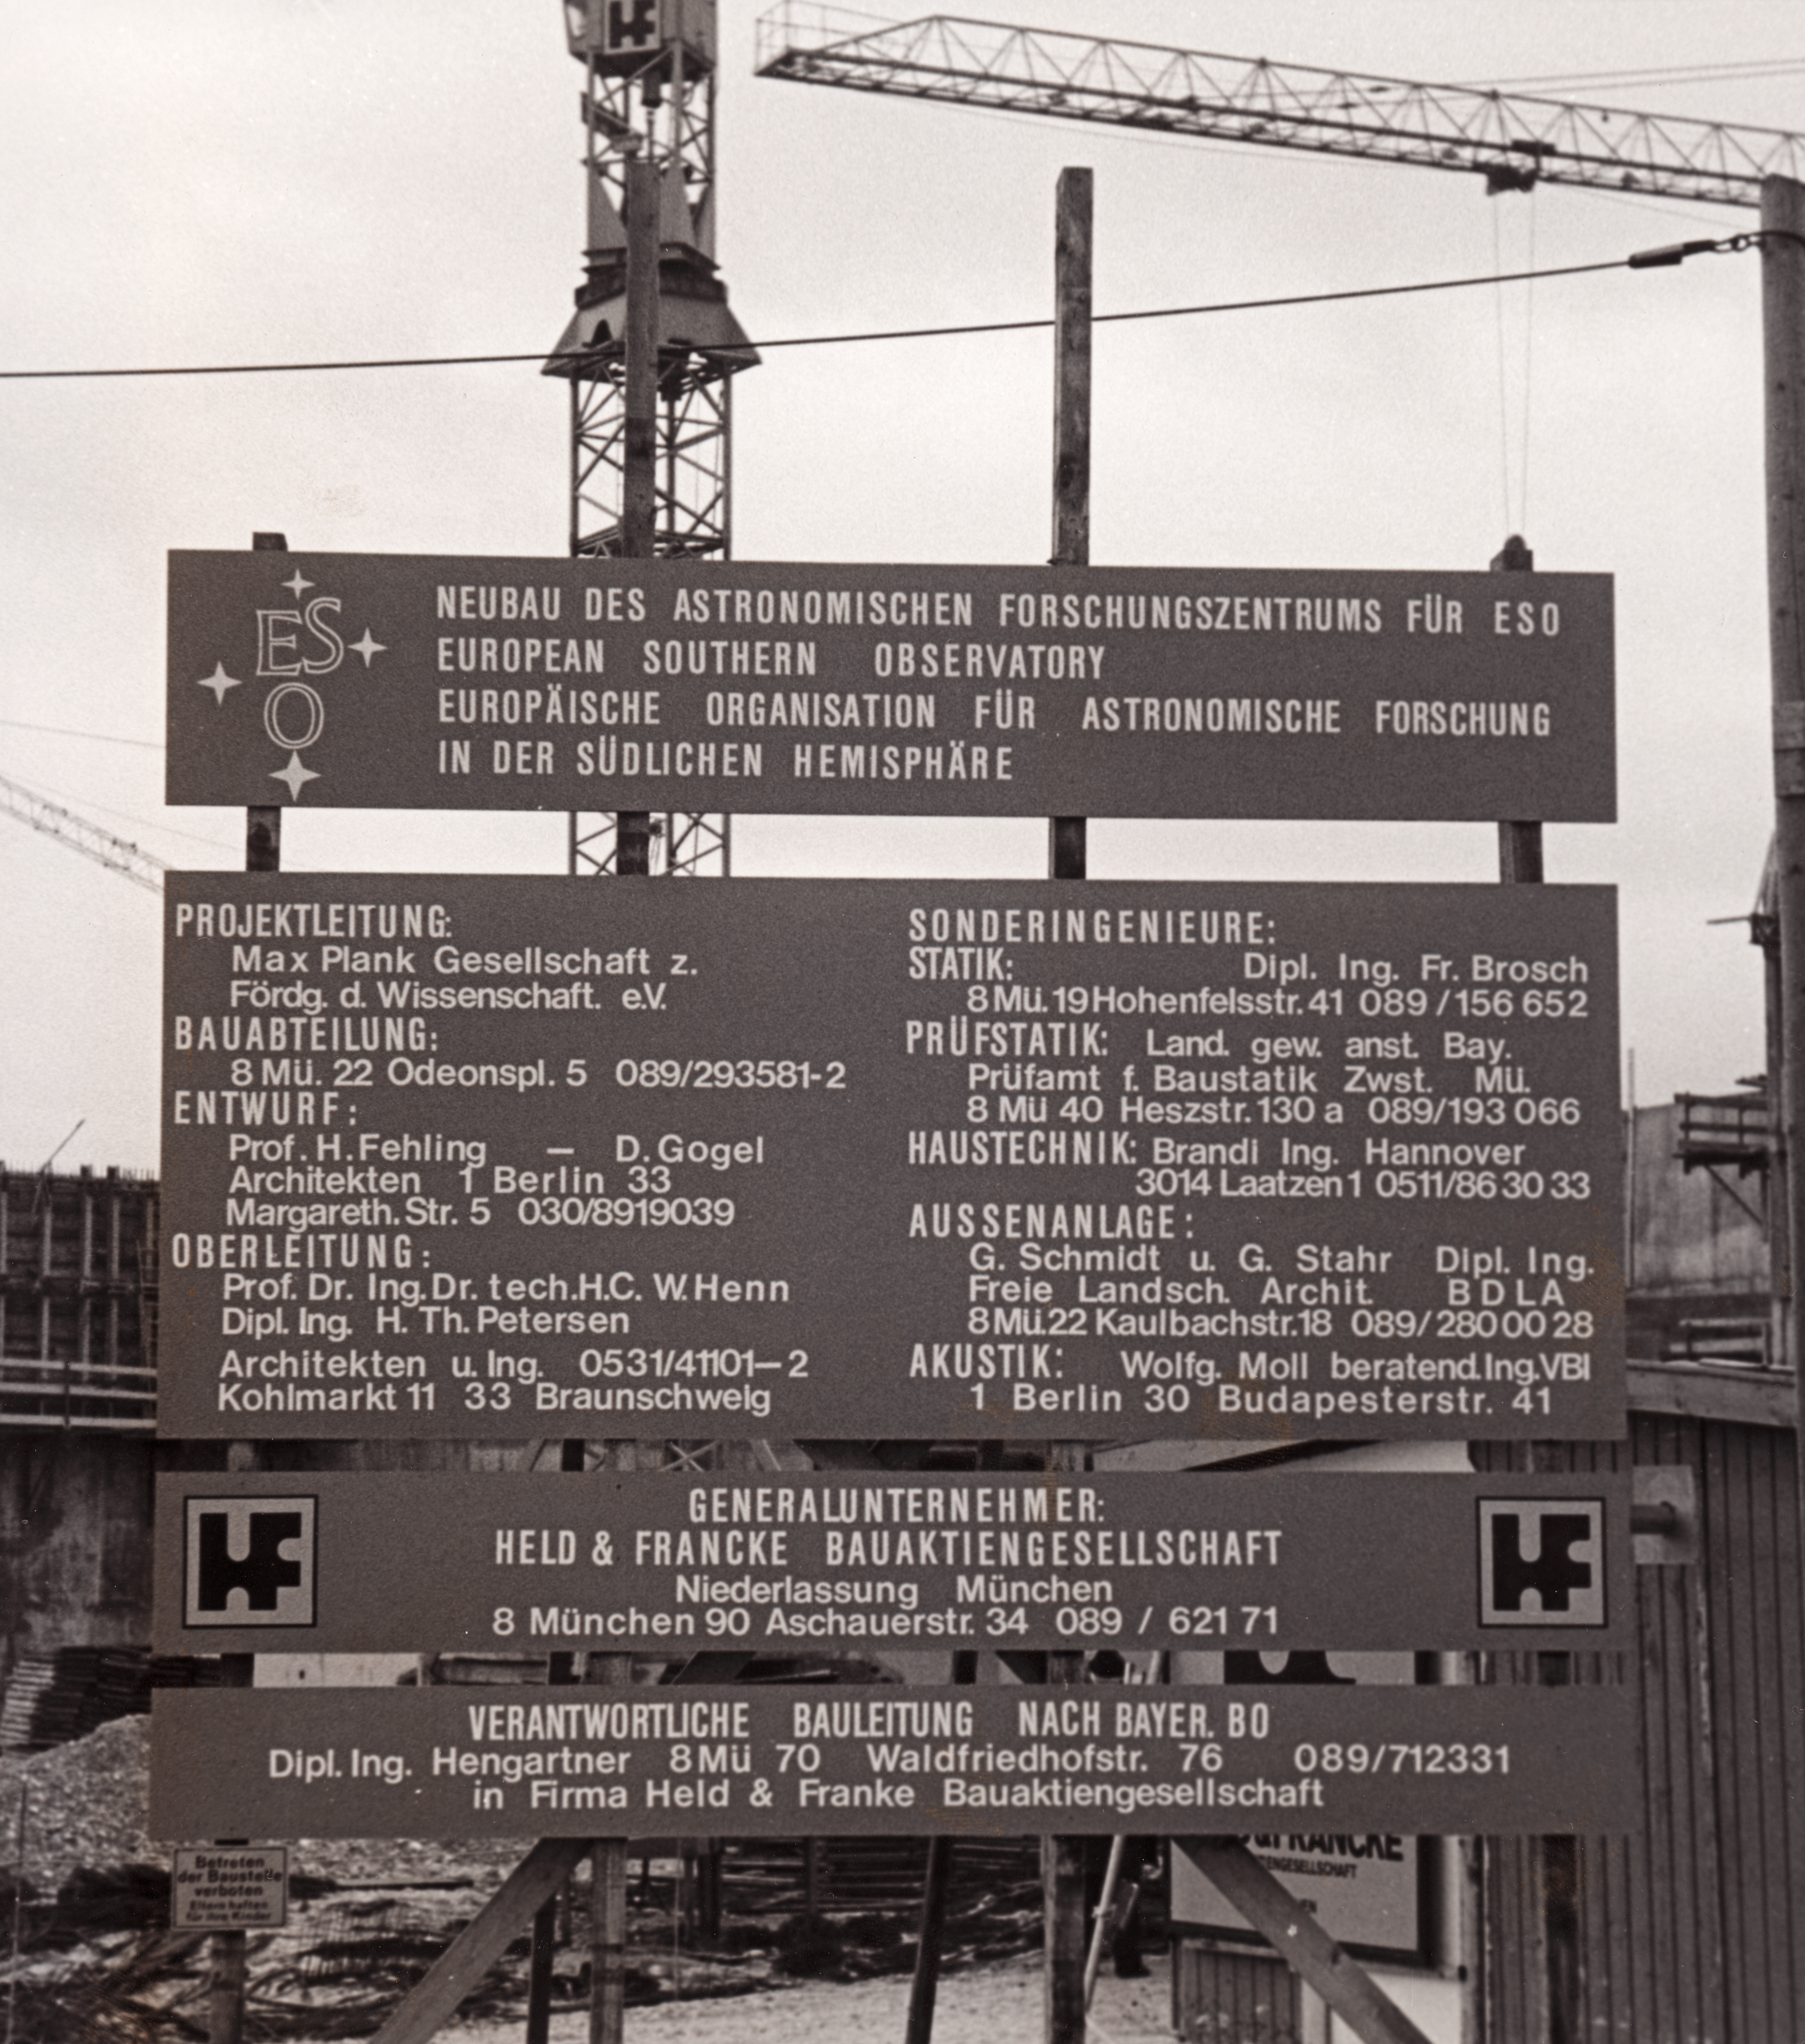

ESO Headquarters construction

Photograph of the construction work underway at the ESO headquarters premises in Garching, Germany. Photograph taken in 1979.

Credit: ESO